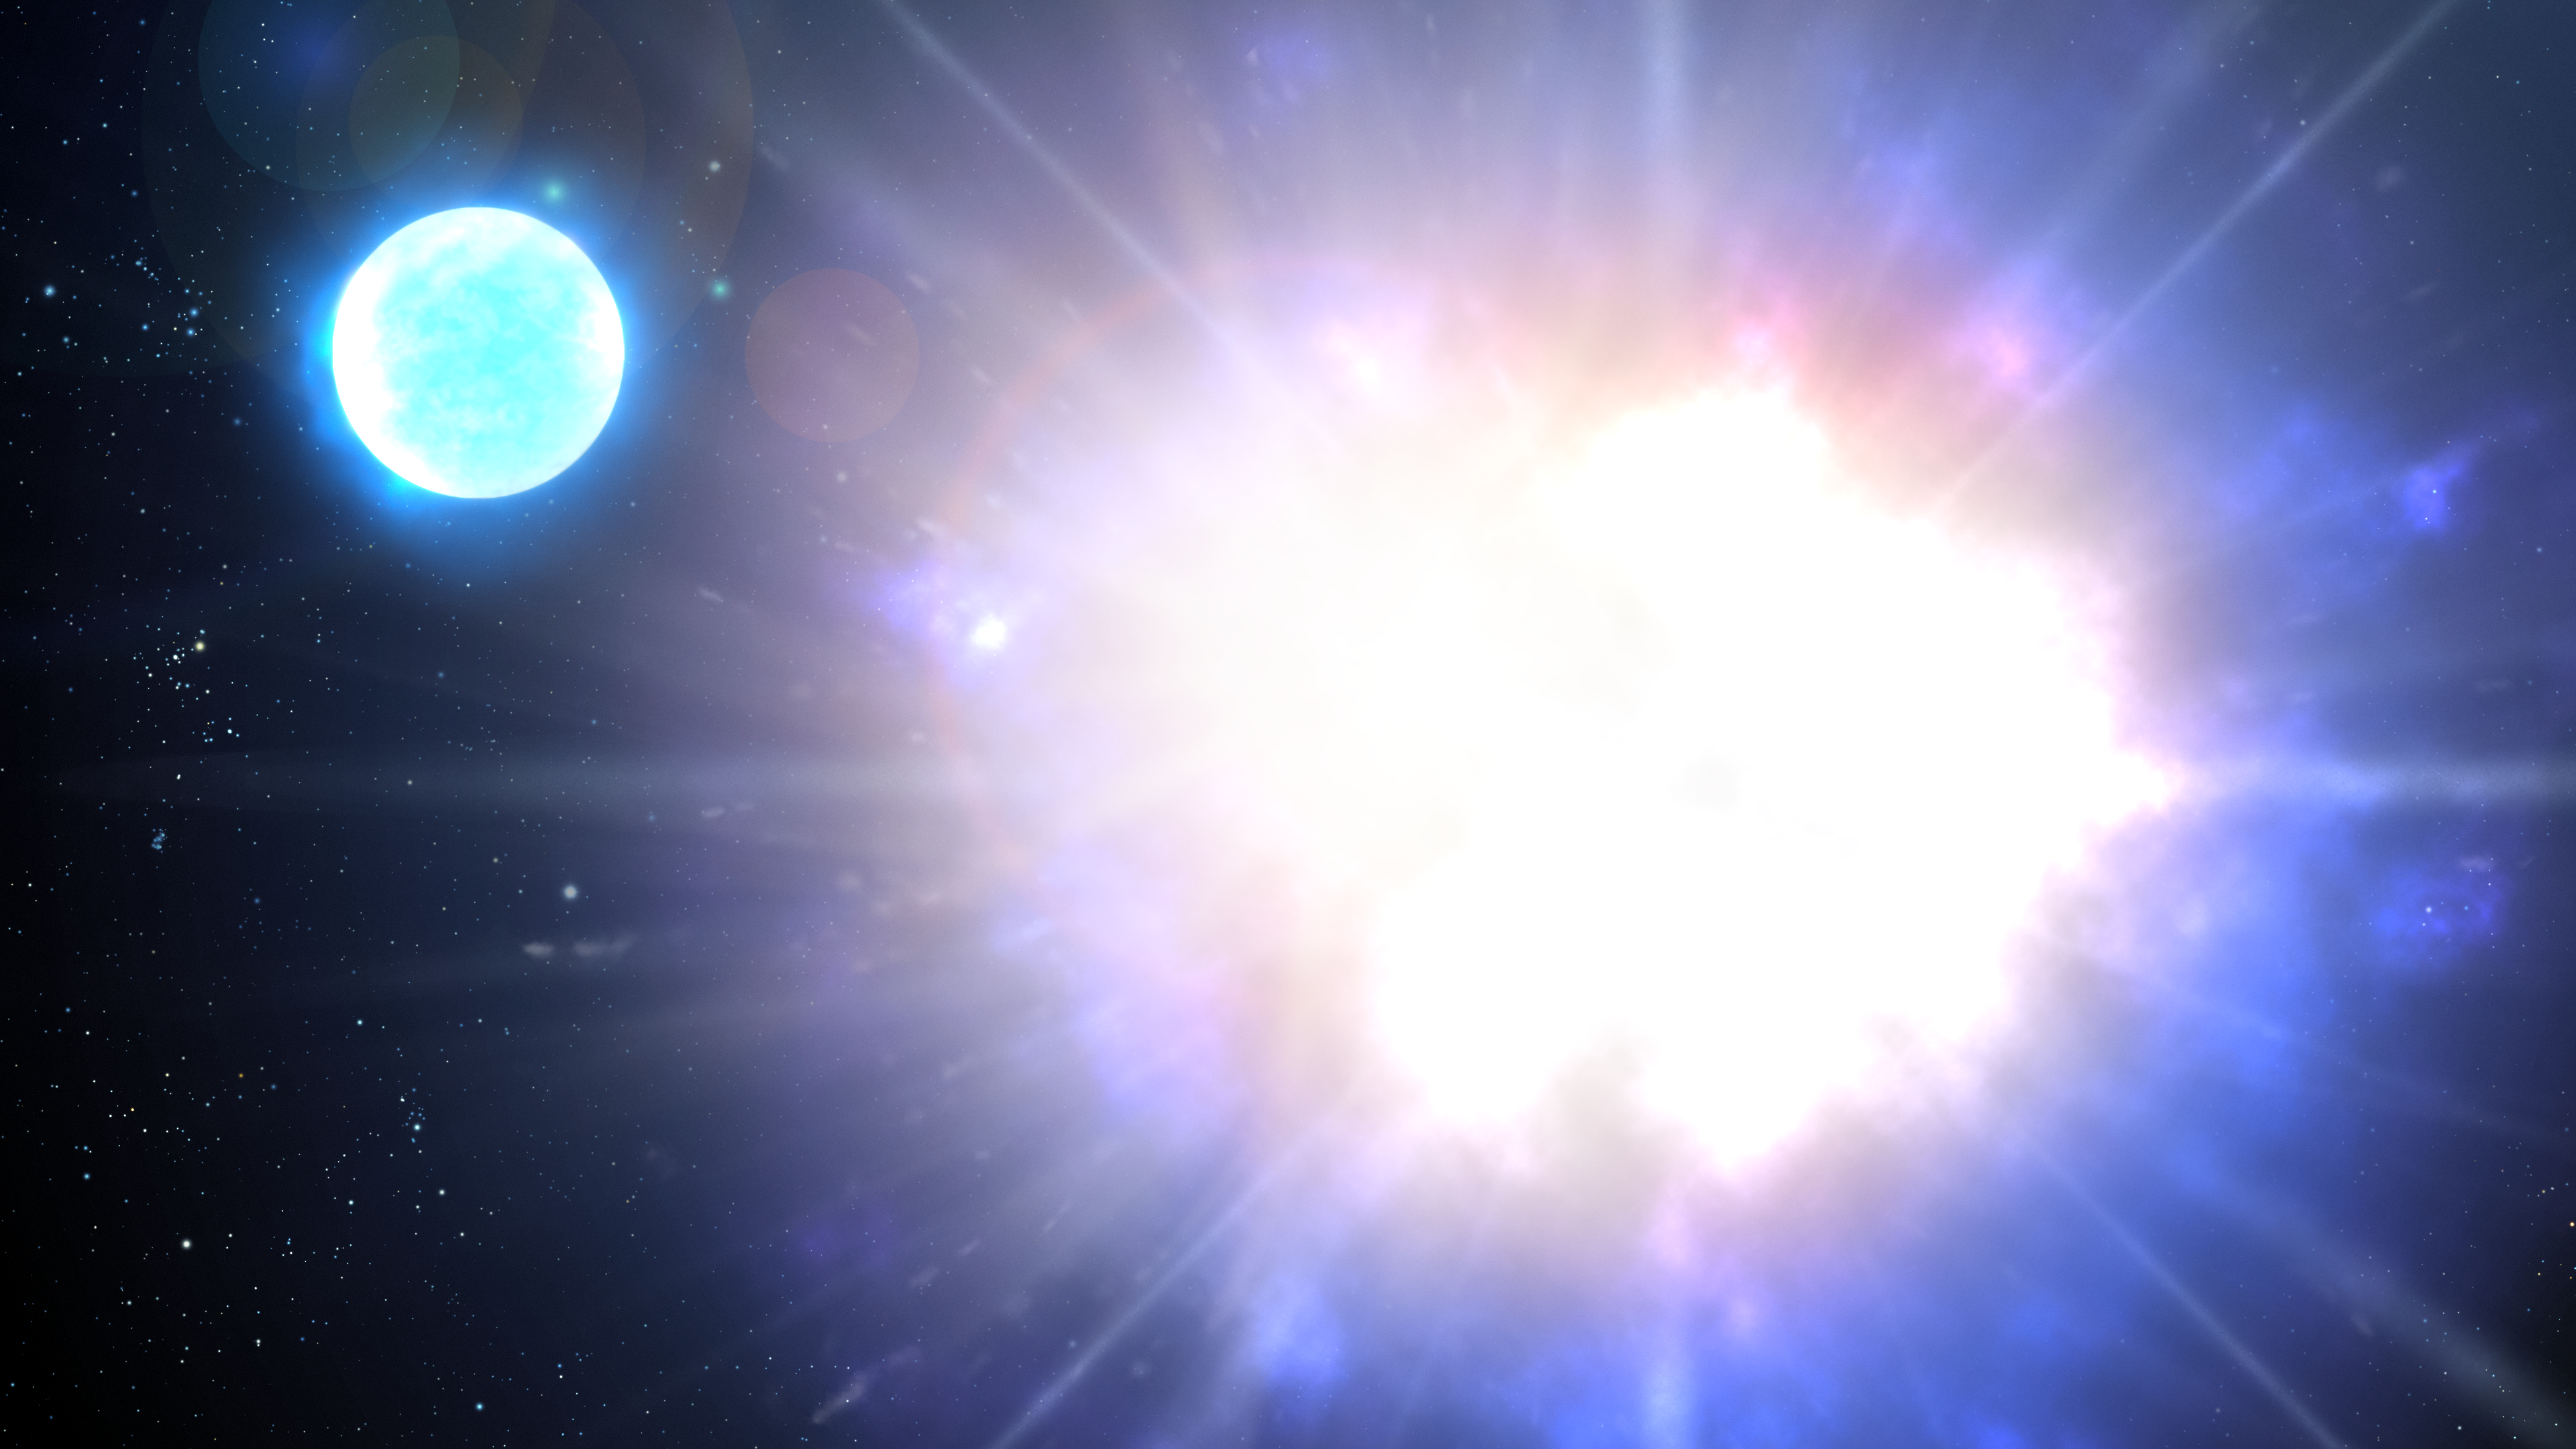

Massive Magnetic Helium Star Goes Supernova

A team of researchers, including NOIRLab astronomer André-Nicolas Chené, has found a highly unusual star that may become one of the most magnetic objects in the Universe: a variant of a neutron star known as a magnetar. This finding marks the discovery of a new type of astronomical object — a massive magnetic helium star — and sheds light on the origin of magnetars.

This artist impressoin illustrates how, in a few million years, HD 45166 will explode as a very bright, but not particularly energetic, supernova. During this explosion, its core will contract, trapping and concentrating the star’s already daunting magnetic field lines.

Credit: NOIRLab/AURA/NSF/P. Marenfeld/M. Zamani